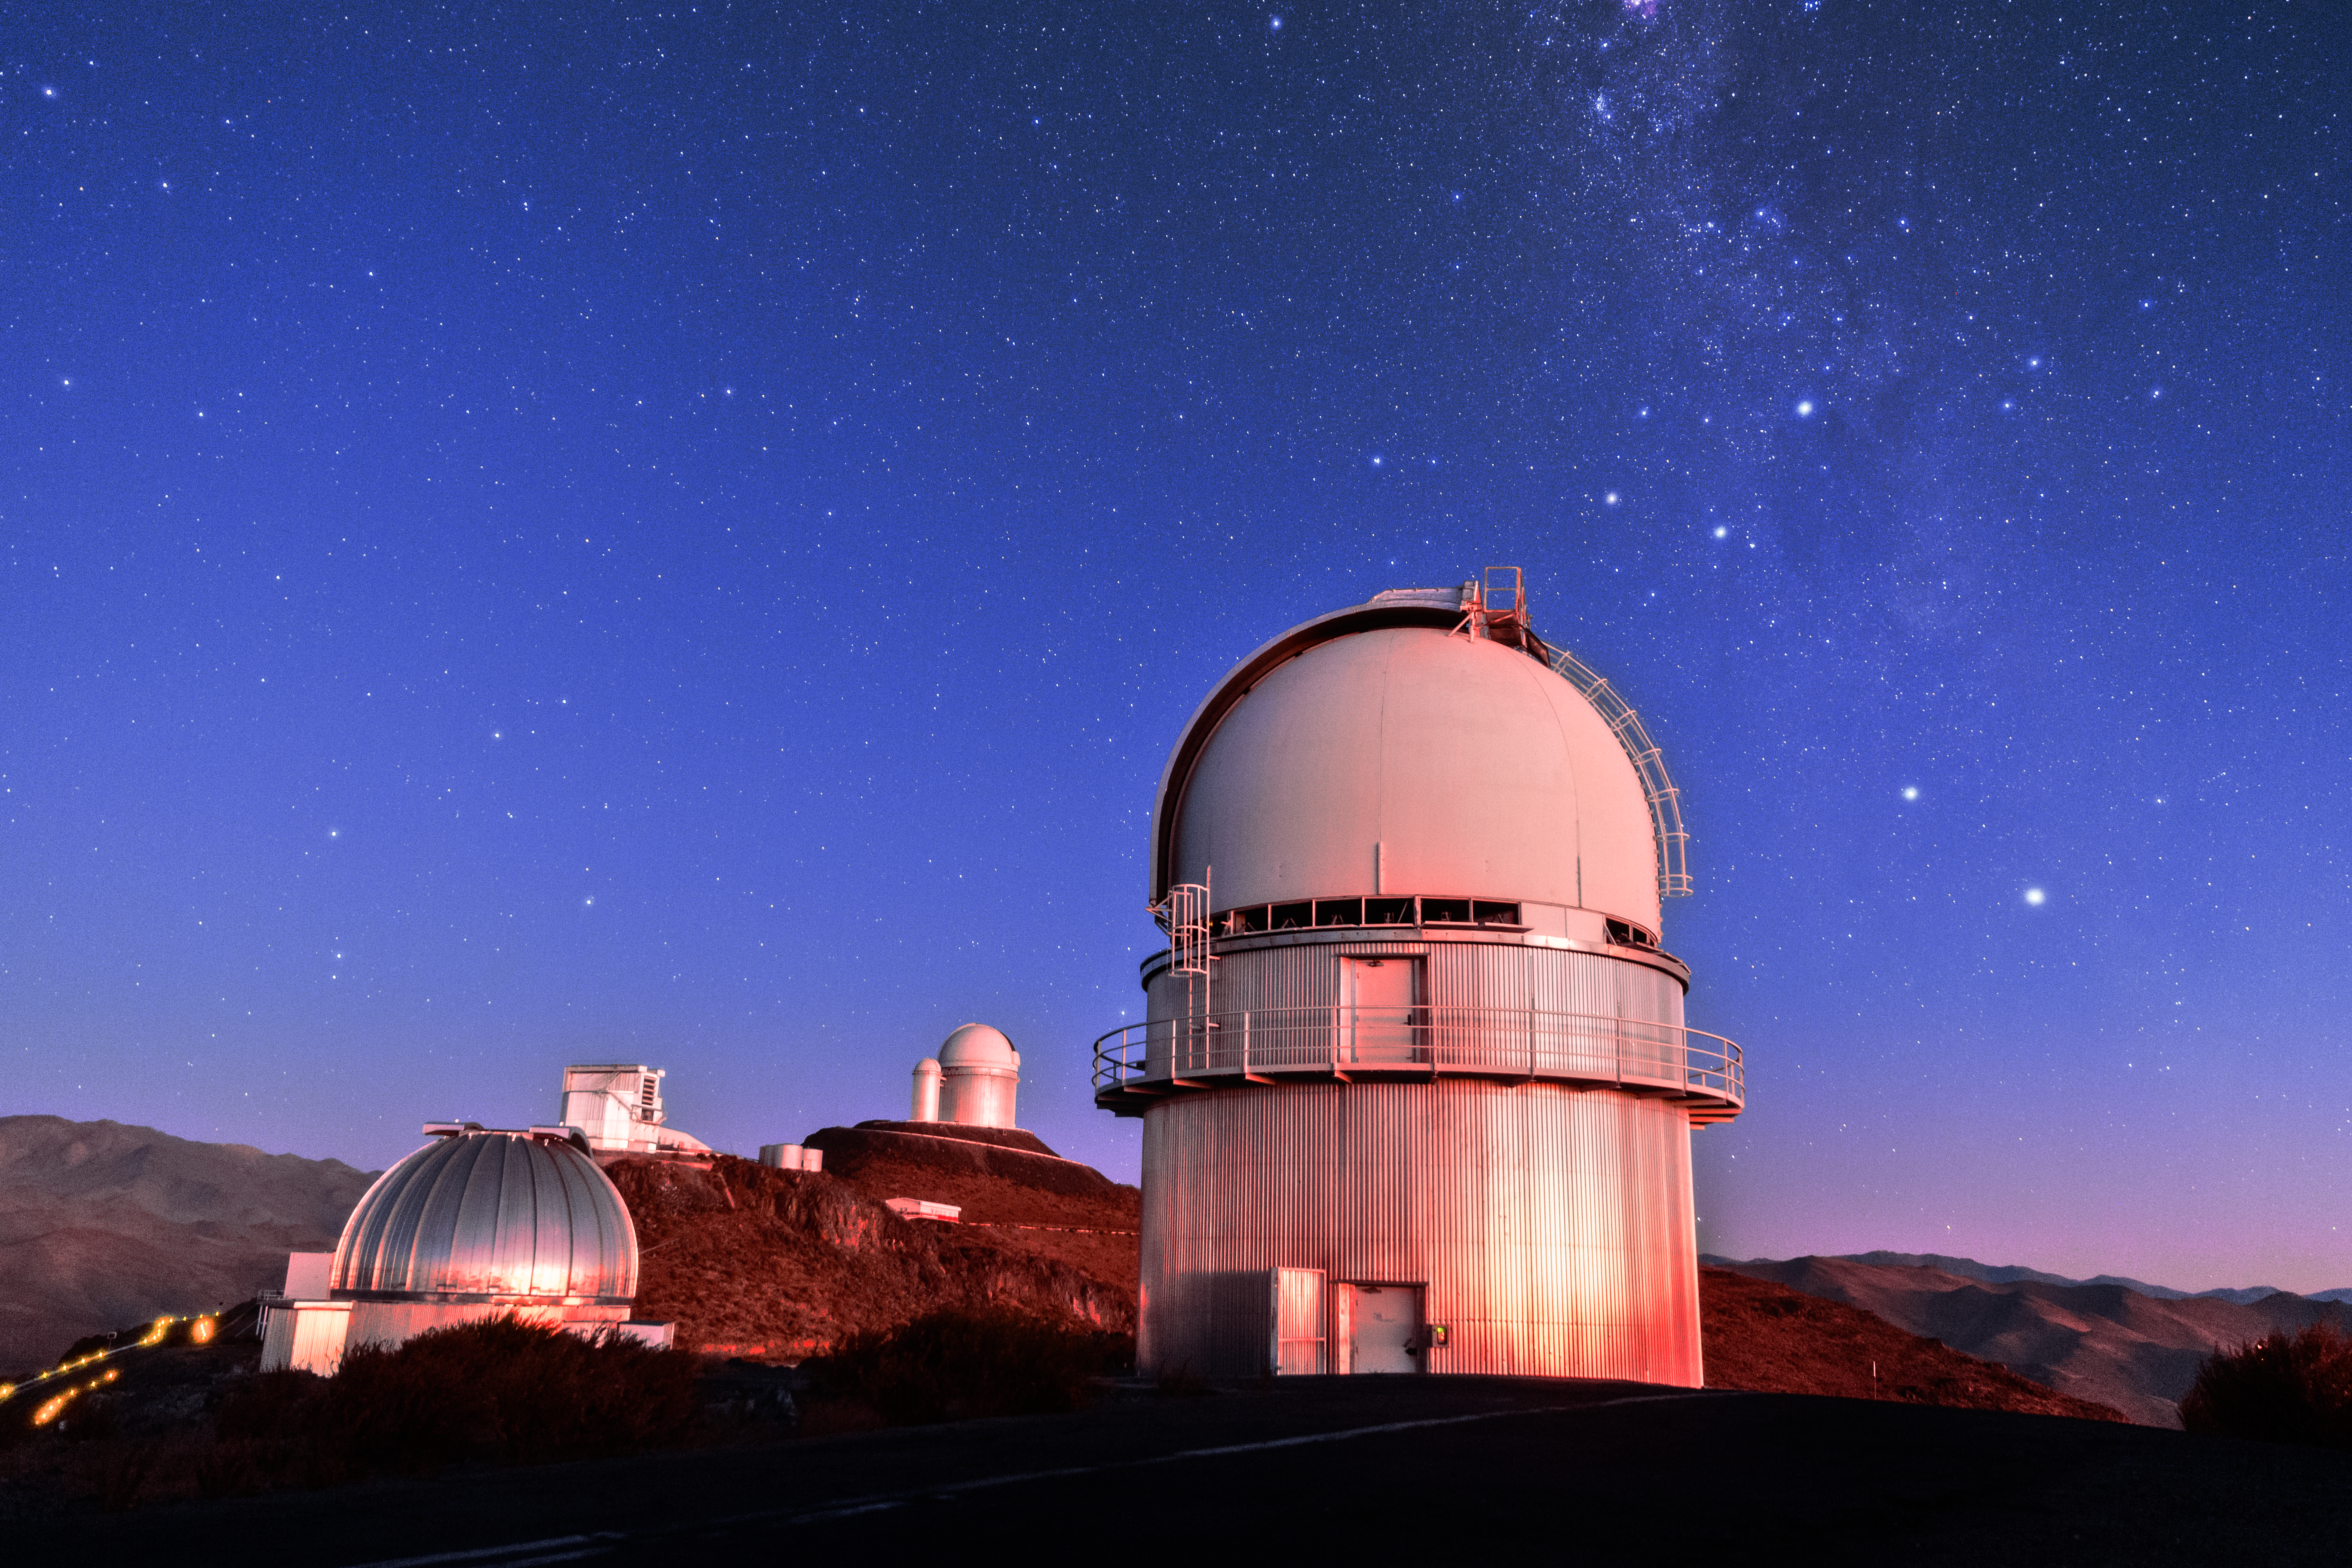

Scattered telescopes

This photo shows just a few of the telescopes hosted by ESO's original observatory, La Silla. In the foreground on the right sits the Danish 1.54-metre telescope, and the MPG/ESO 2.2-metre telescope is distinguished on the left by its silver dome, hiding the ESO 1-metre Schmidt Telescope just behind it. In the background the rectangular building of the 3.58-metre New Technology Telescope (NTT) is visible, while the ESO 3.6-metre telescope dome sits higher up.

Since its inauguration in 1969, La Silla has remained scientifically relevant among newer observatories, thanks to the addition of new telescopes and instruments over the years. Over 300 refereed publications per year are attributable to La Silla's work. Many of the telescopes here have broken new ground in astronomical research; the NTT was the first in the world to have a computer-controlled main mirror, paving the way for the Very Large Telescope (VLT). The ESO 3.6-metre telescope hosts the High Accuracy Radial velocity Planet Searcher (HARPS), the world's foremost exoplanet hunter. Research at La Silla has led to many scientific 'firsts', some of which are counted among ESO's Top 10 Astronomical Discoveries.

Credit: Sangku Kim/ESO